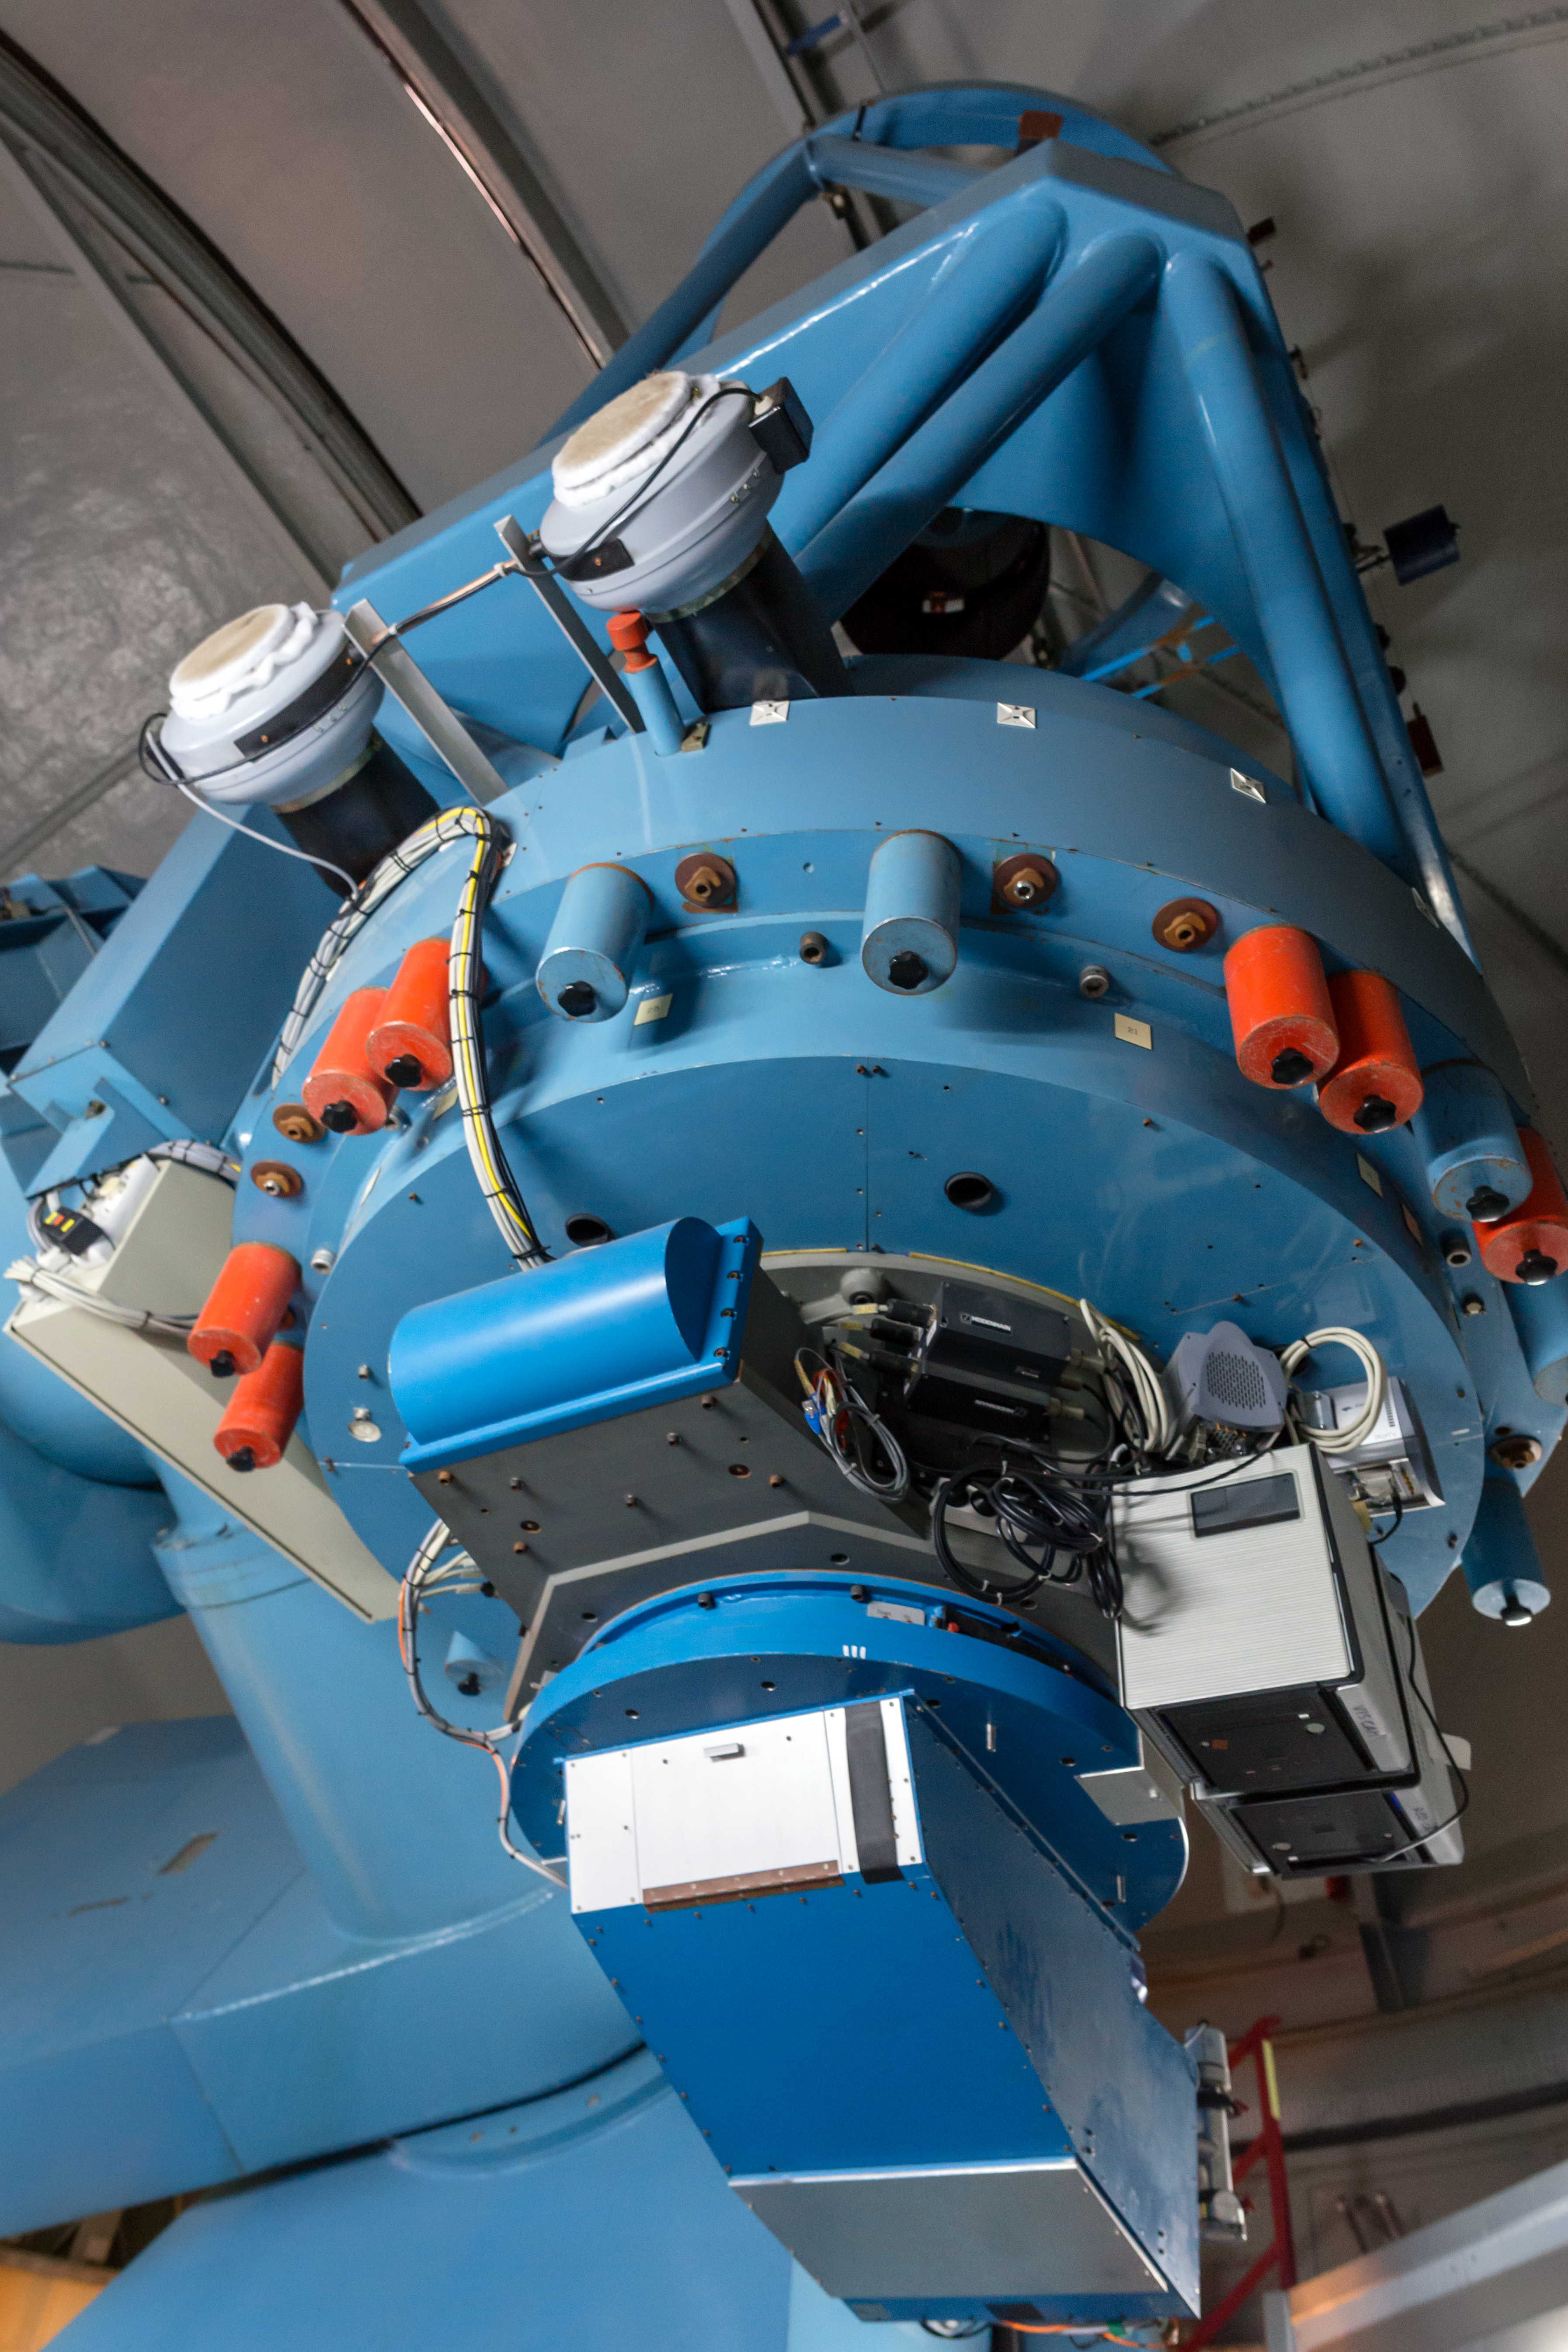

The Danish 1.54-metre telescope

This image shows part of the Danish 1.54-metre telescope, which was built by Grubb-Parsons and has been in use at La Silla since 1979. The telescope has allowed astronomers to make several first discoveries. In 2005 astronomers showed that short, intense bursts of gamma-ray emission most likely originate from the violent collision of two merging neutron stars, ending a long debate (eso0533). In 2006, astronomers using a network of telescopes scattered across the globe, including the Danish 1.54-metre Telescope, discovered an exoplanet only about five times as massive as the Earth, and circling its parent star in about ten years (eso0603). This telescope has also been used to produce many impressive astronomical images.

Credit: P. Horálek/ESO